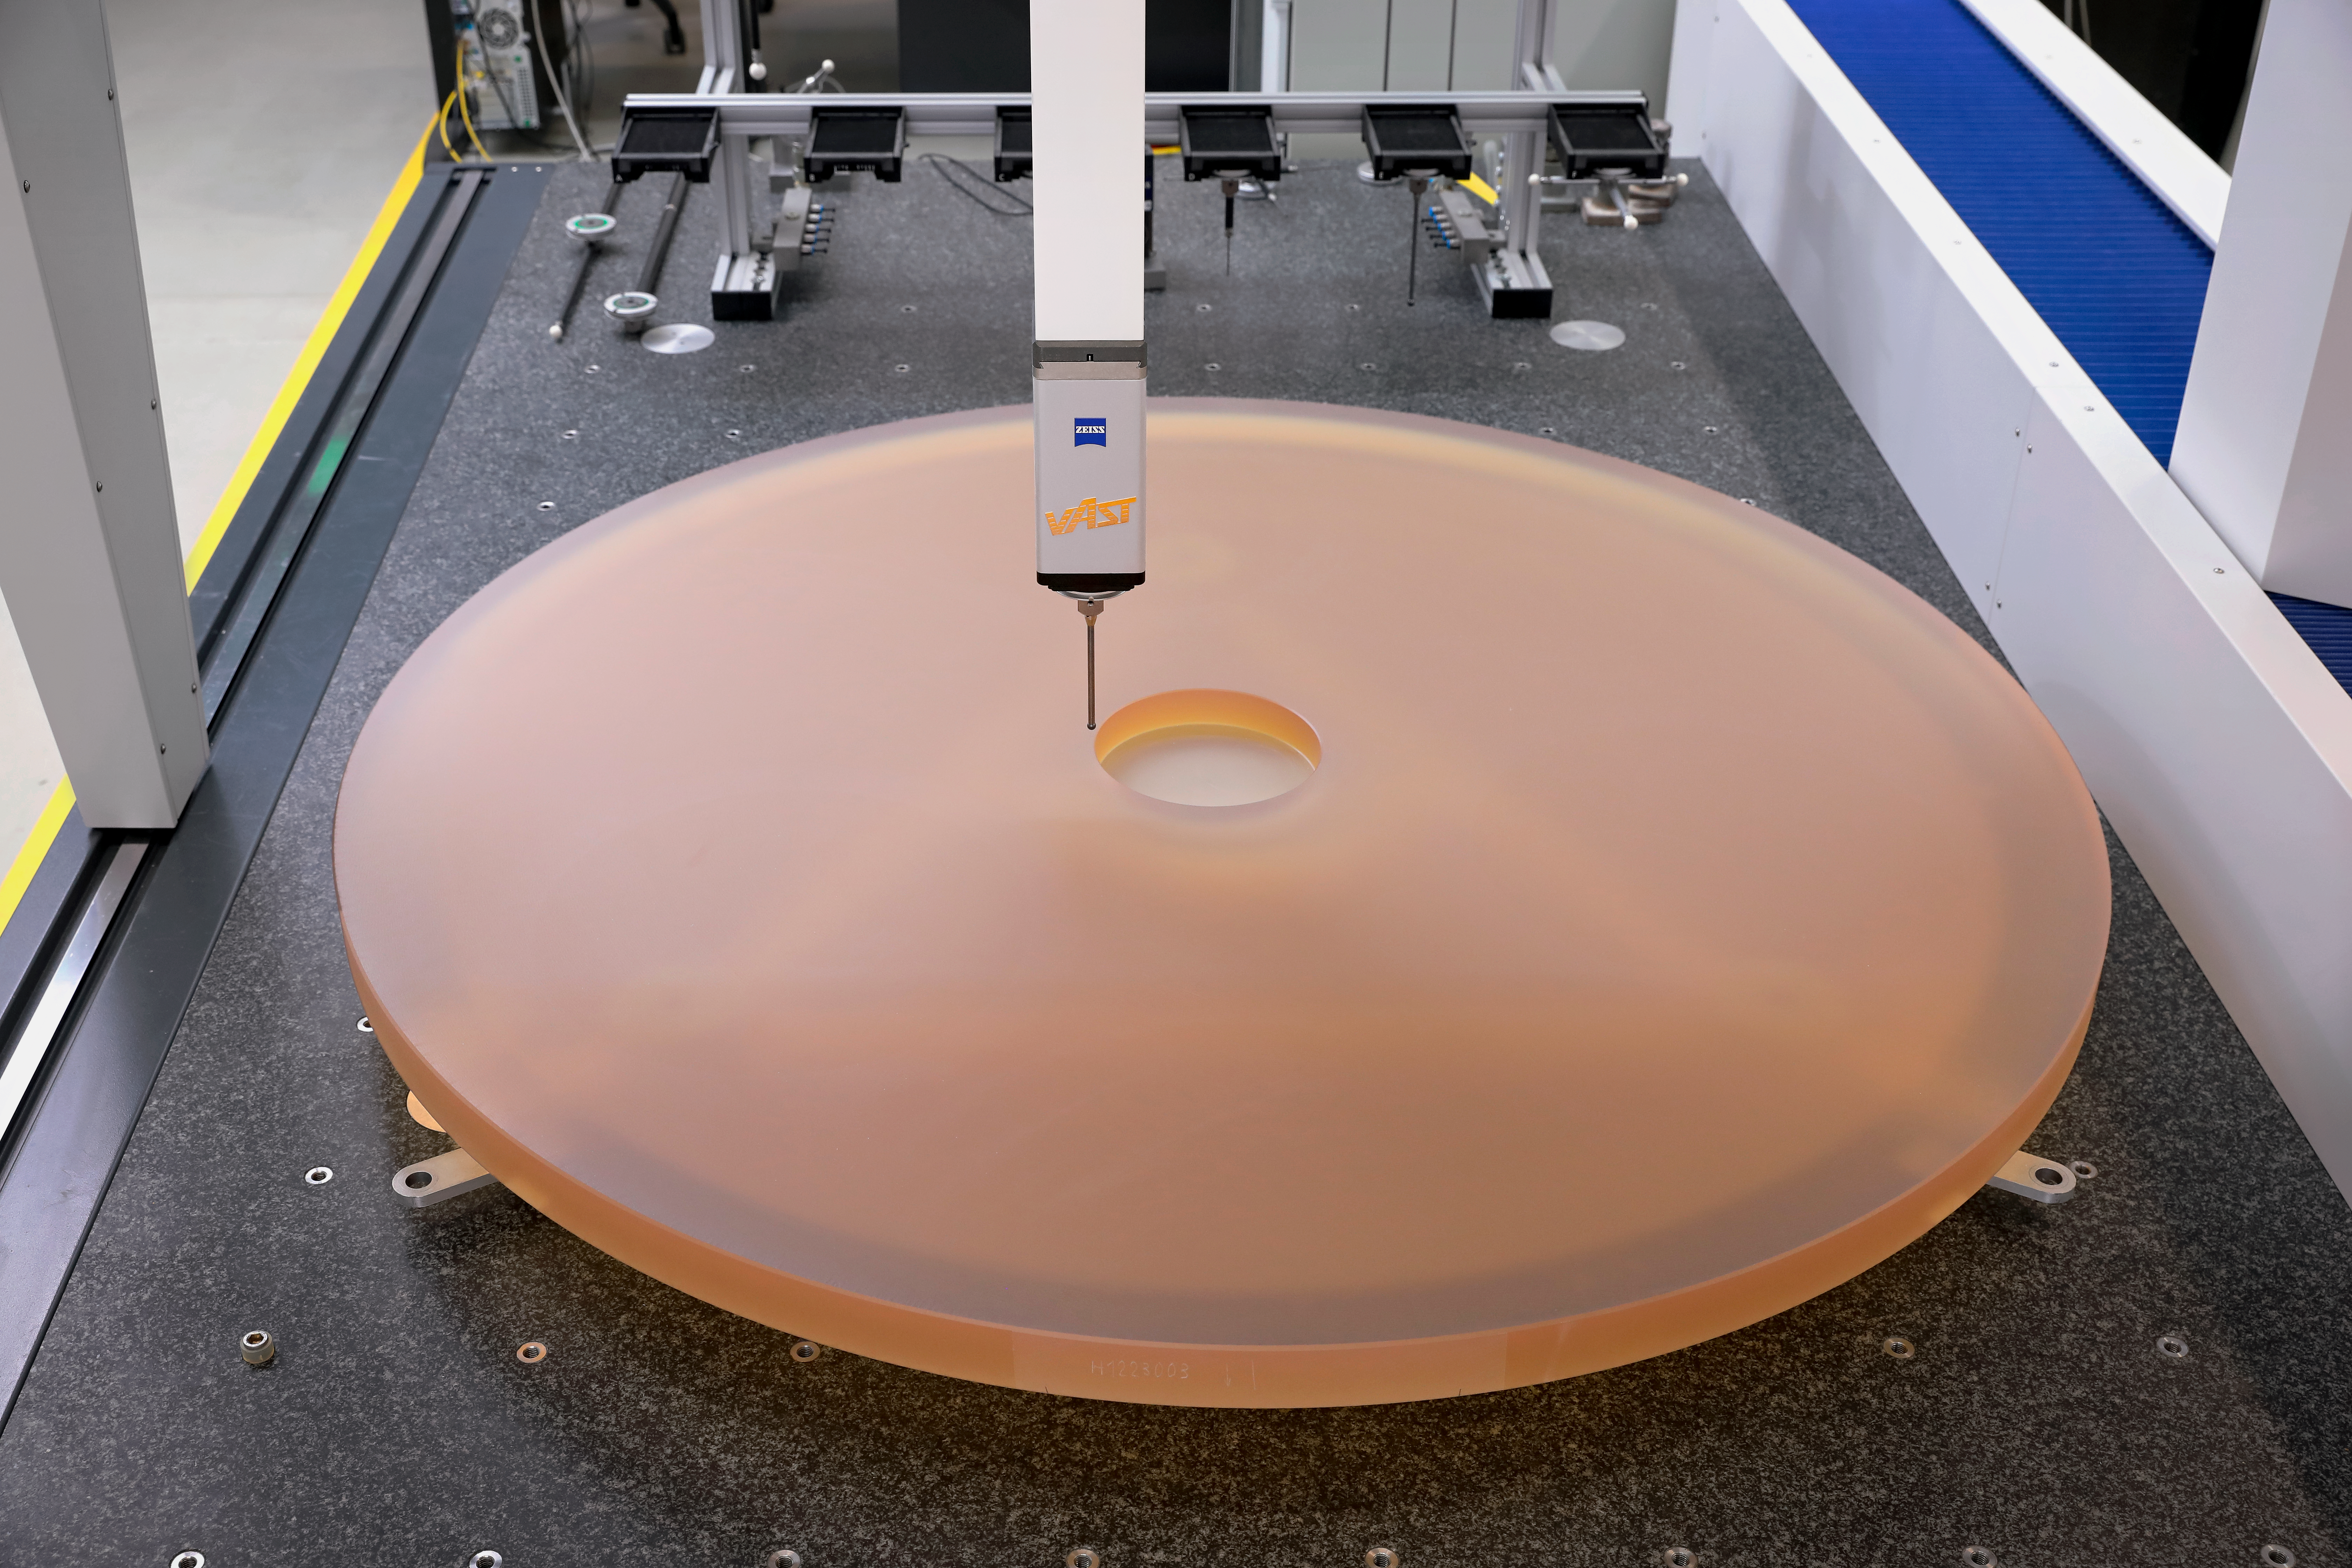

ELT in progress

This is the first segment blank for mirror 1 (M1) of the ELT. Manufactured by SCHOTT, it was completed at the end of August 2018. M1 is the primary mirror of the ELT and, when completed, will be 39 metres in diameter and consist of 798 segments. The ELT is a revolutionary project that will allow astronomers to obtain images of larger planets and characterise their atmospheres, possibly enabling detection of biomarkers that could indicate life on other planets.

Credit: ESO